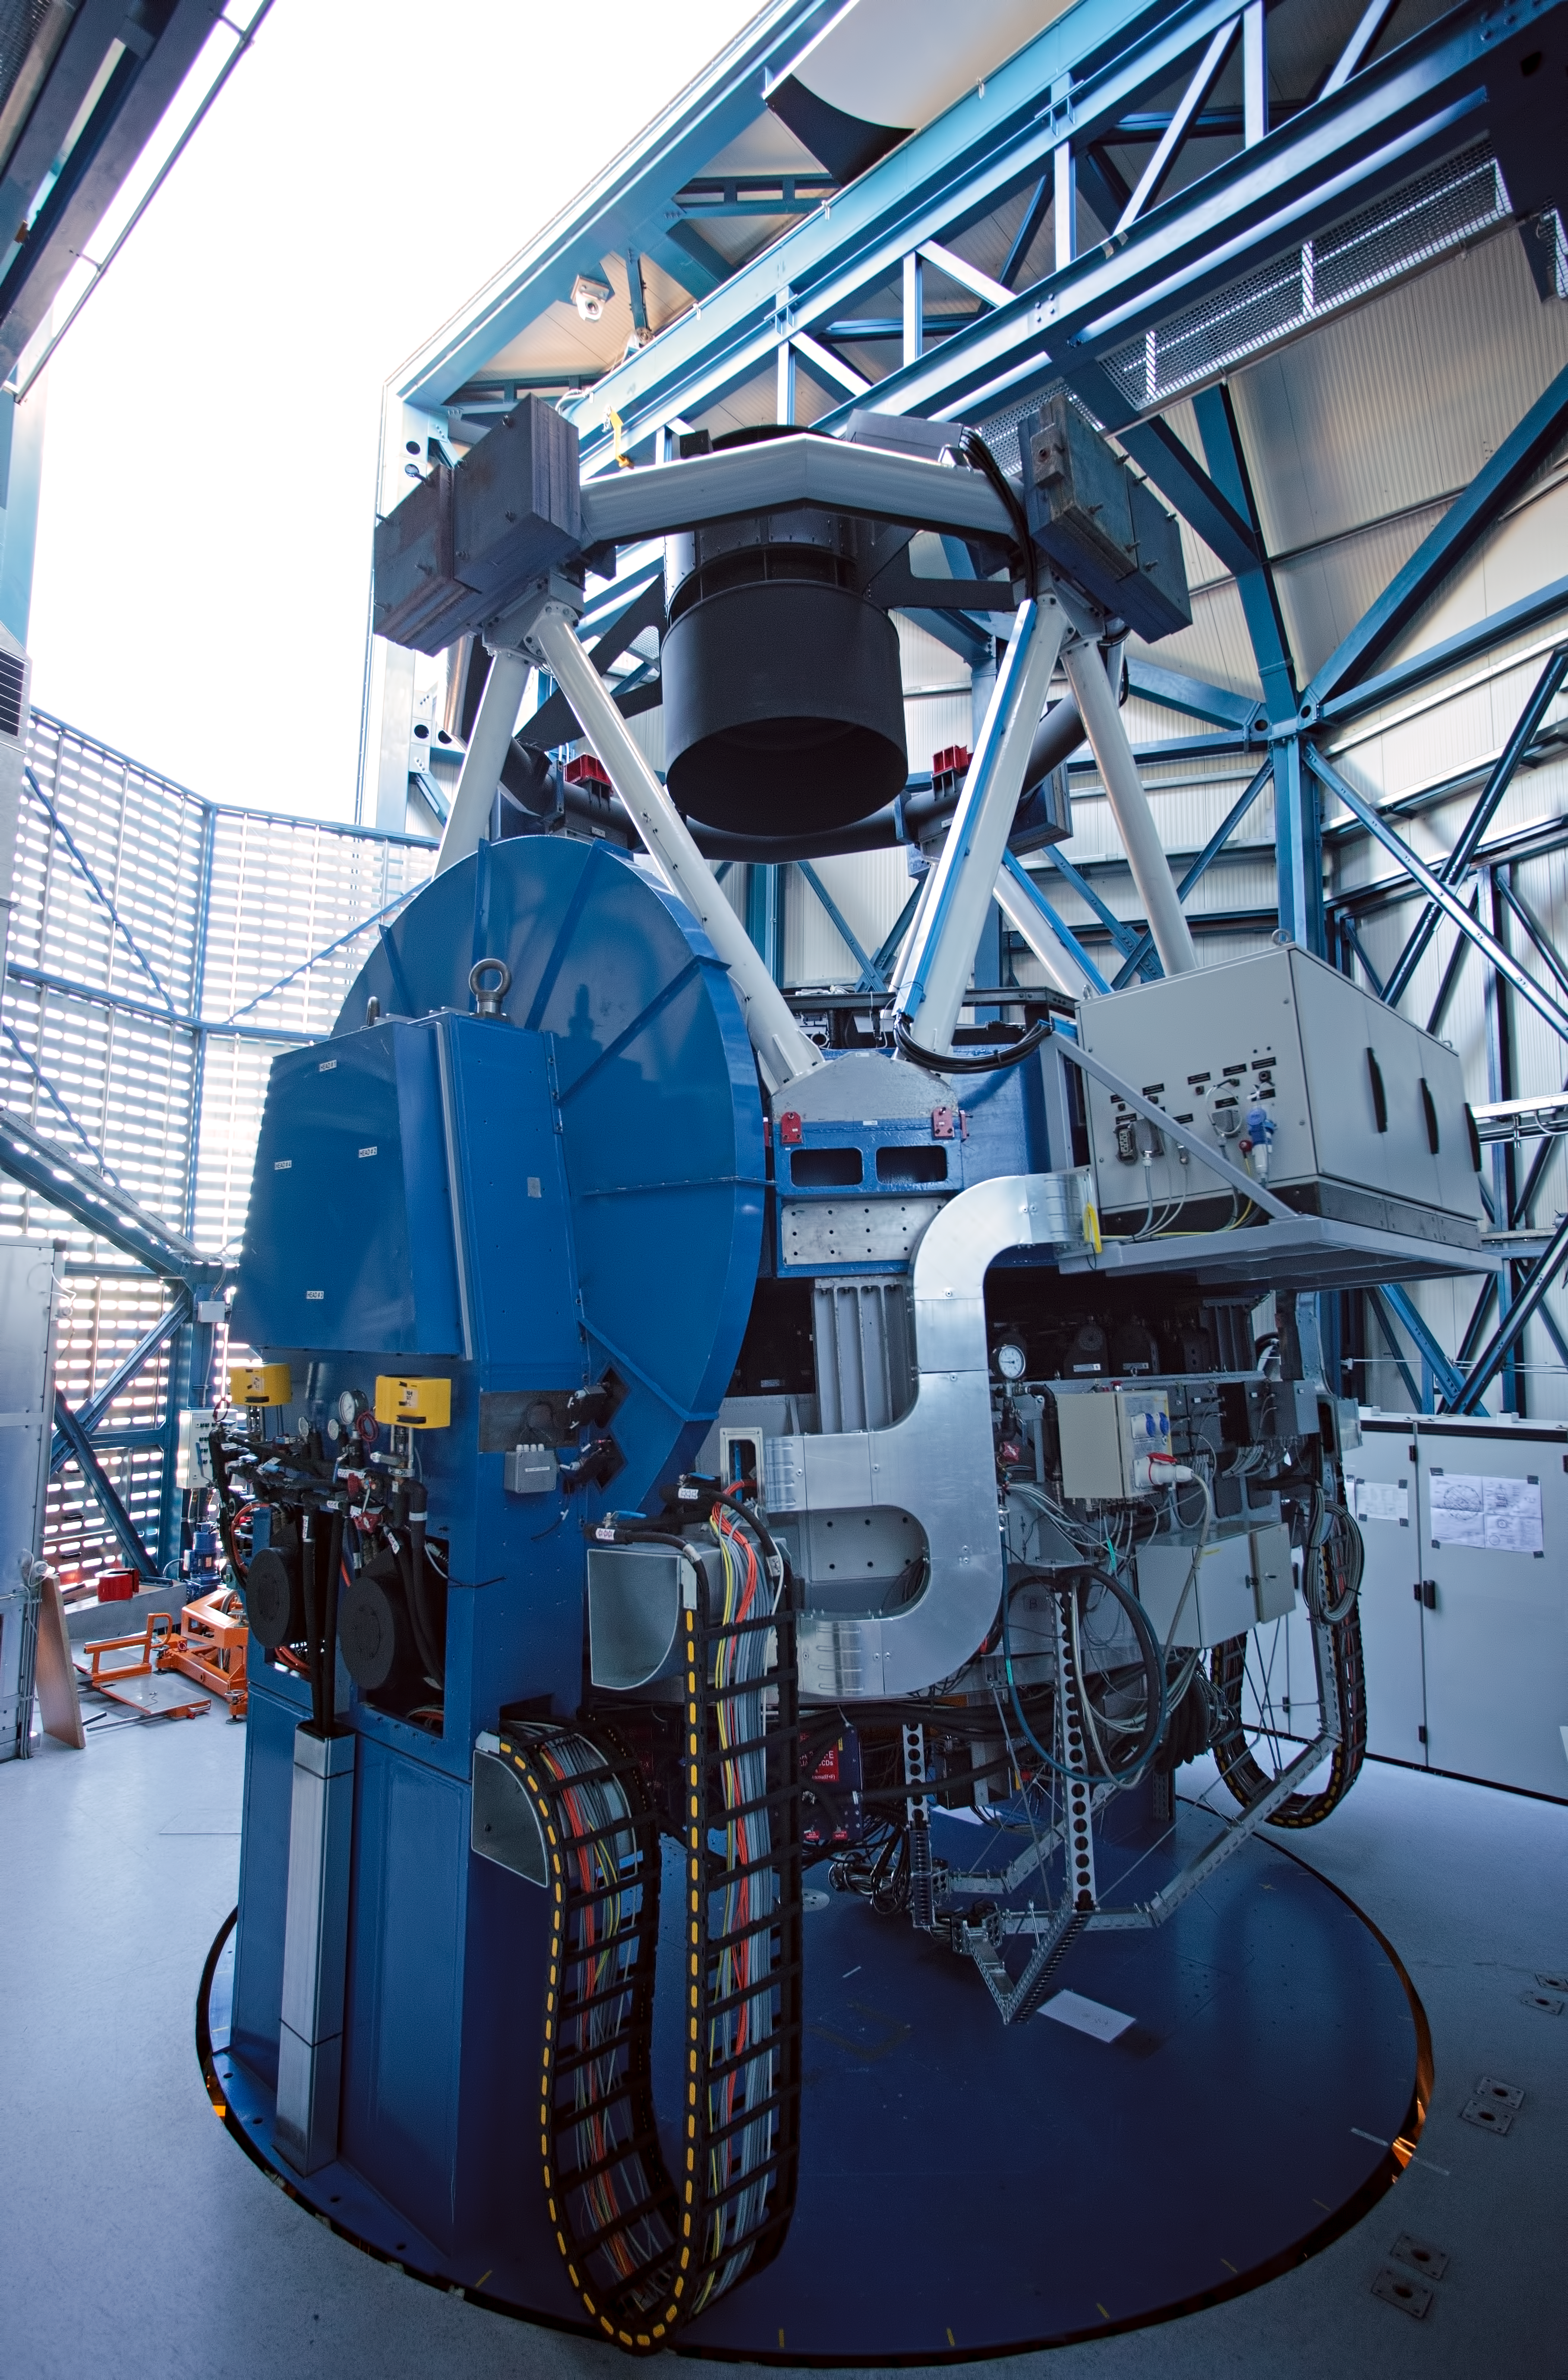

Inside of the VST enclosure

This daylight image shows the VLT Survey Telescope (VST) inside its enclosure. It is a state-of-the-art 2.6-metre telescope equipped with OmegaCAM, a monster 268 megapixel CCD camera with a field of view four times the area of the full Moon. It is designed to survey the sky in the visible light and to complement the 4.1-metre VISTA (the Visible and Infrared Survey Telescope for Astronomy) infrared survey telescope.

Credit: ESO